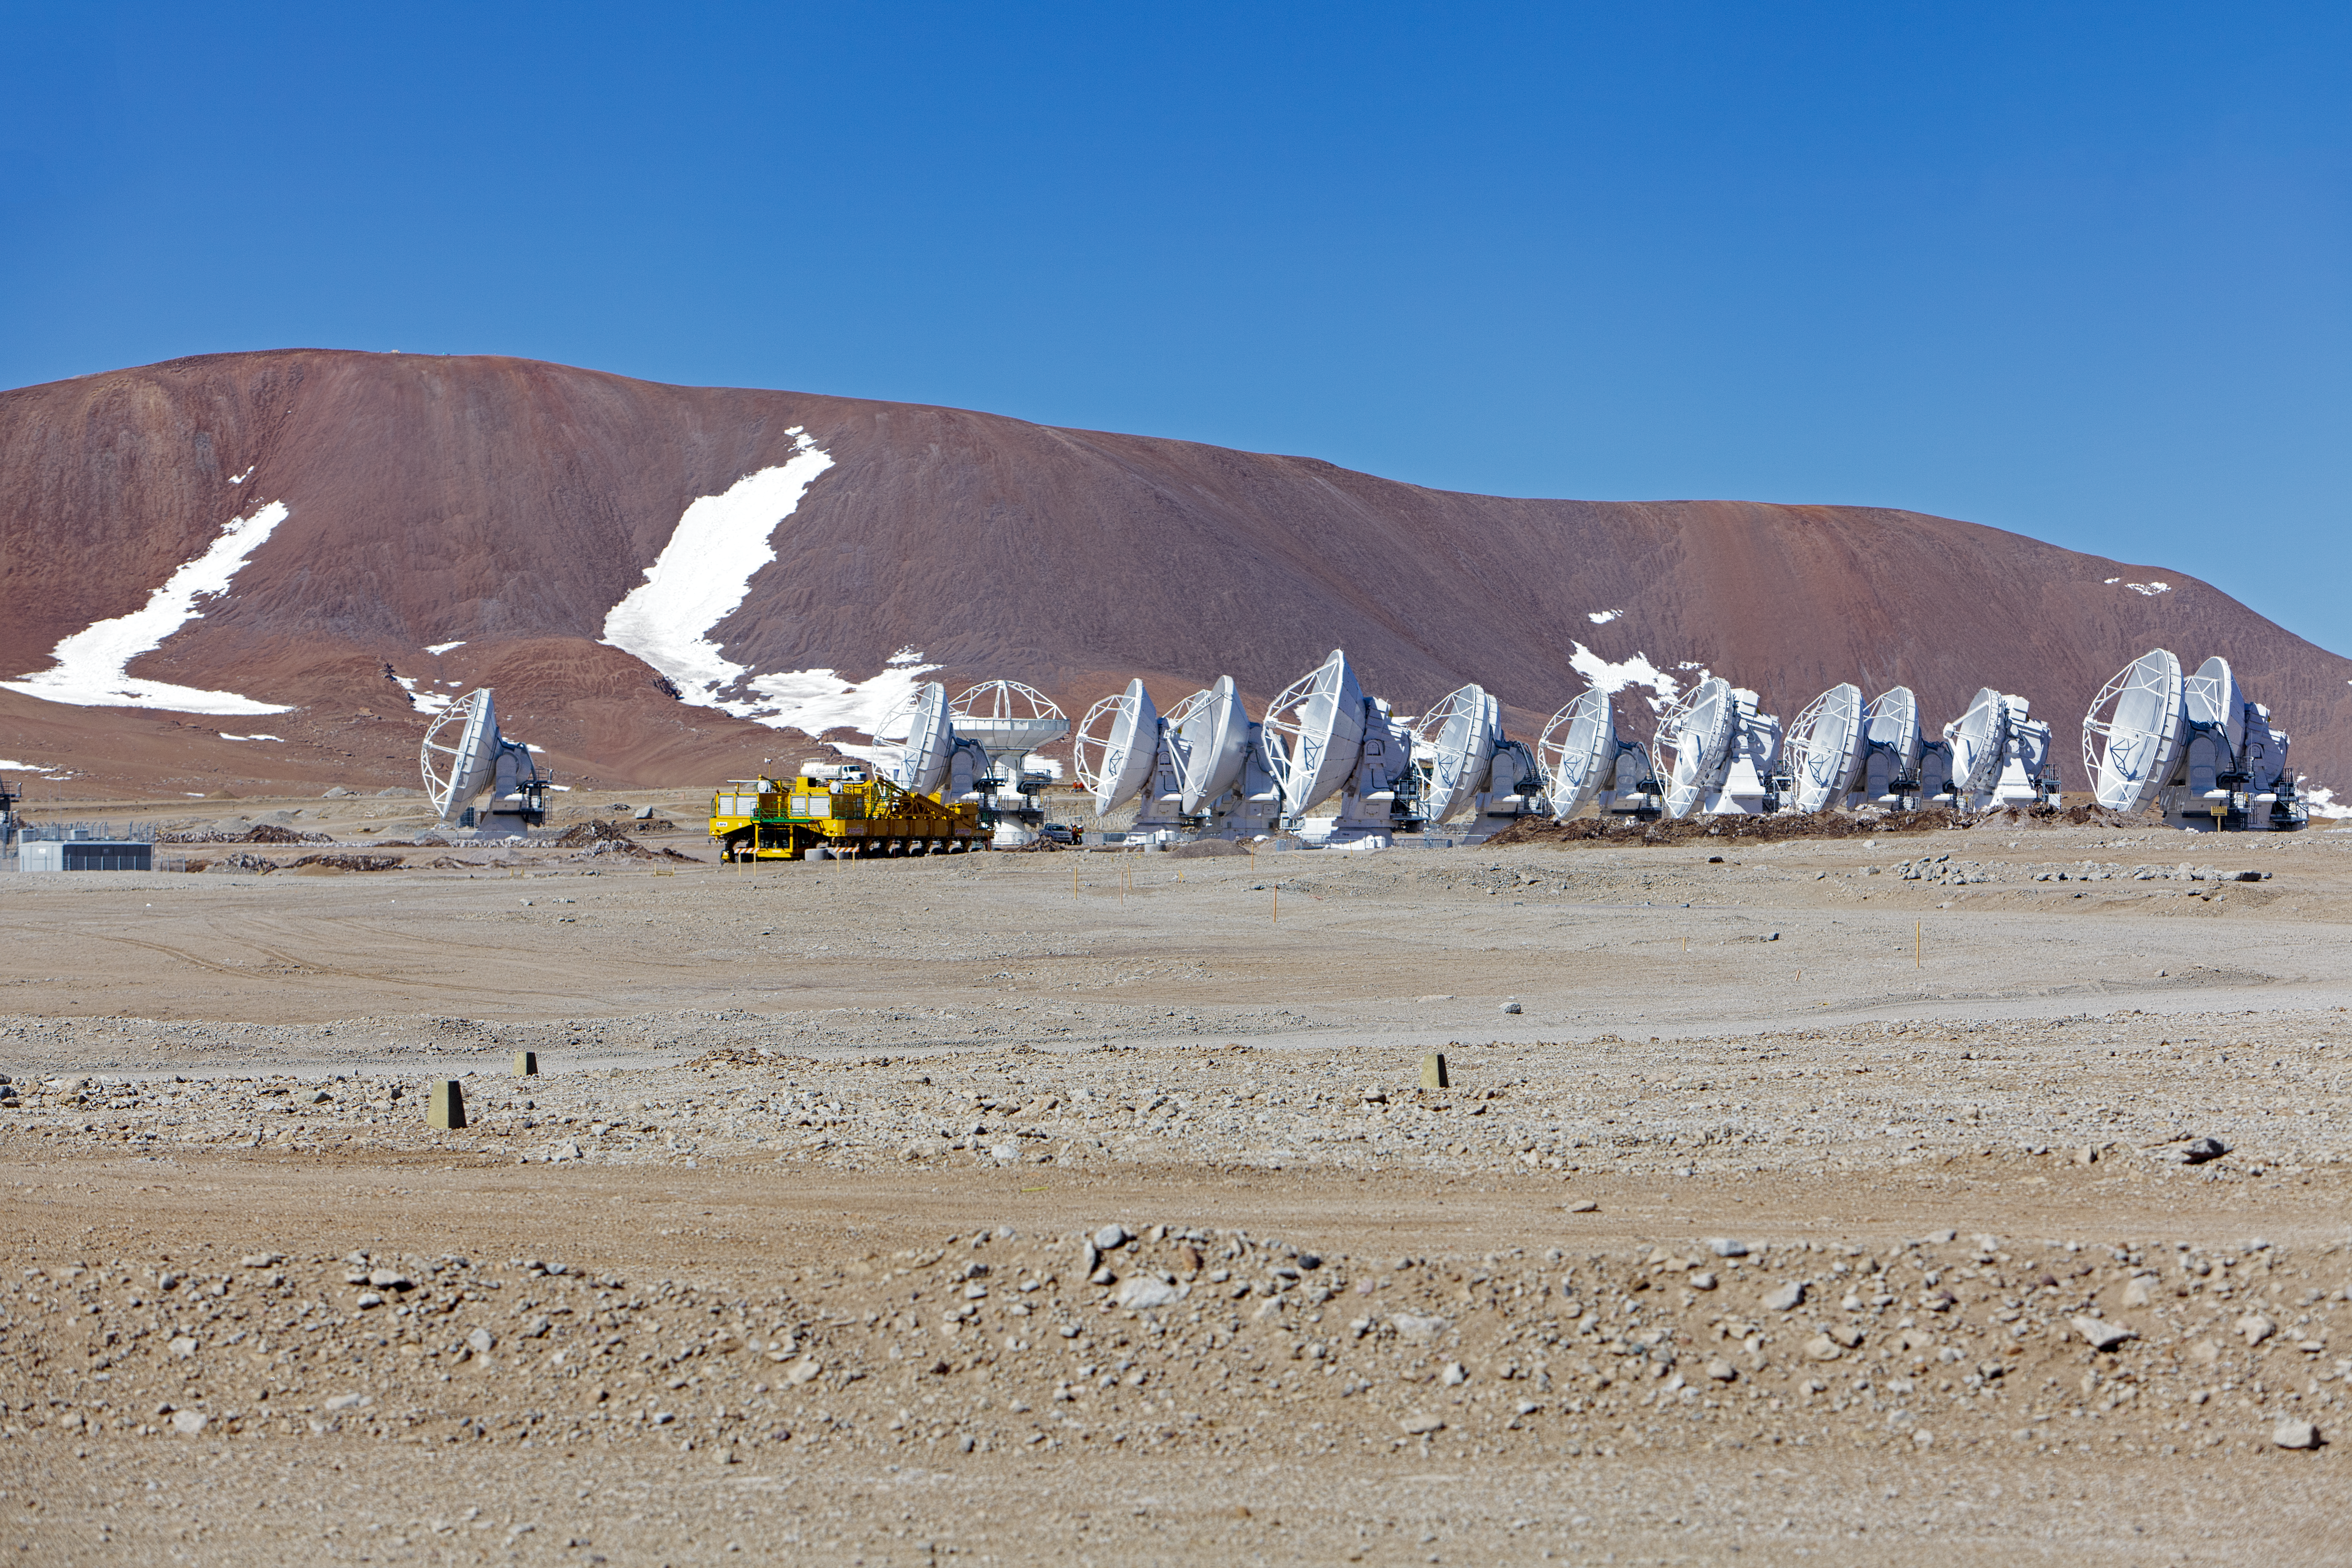

ALMA antennas

A collection of ALMA antennas at the Chajnantor plateau site high in the Atacama Desert.

Credit: ESO